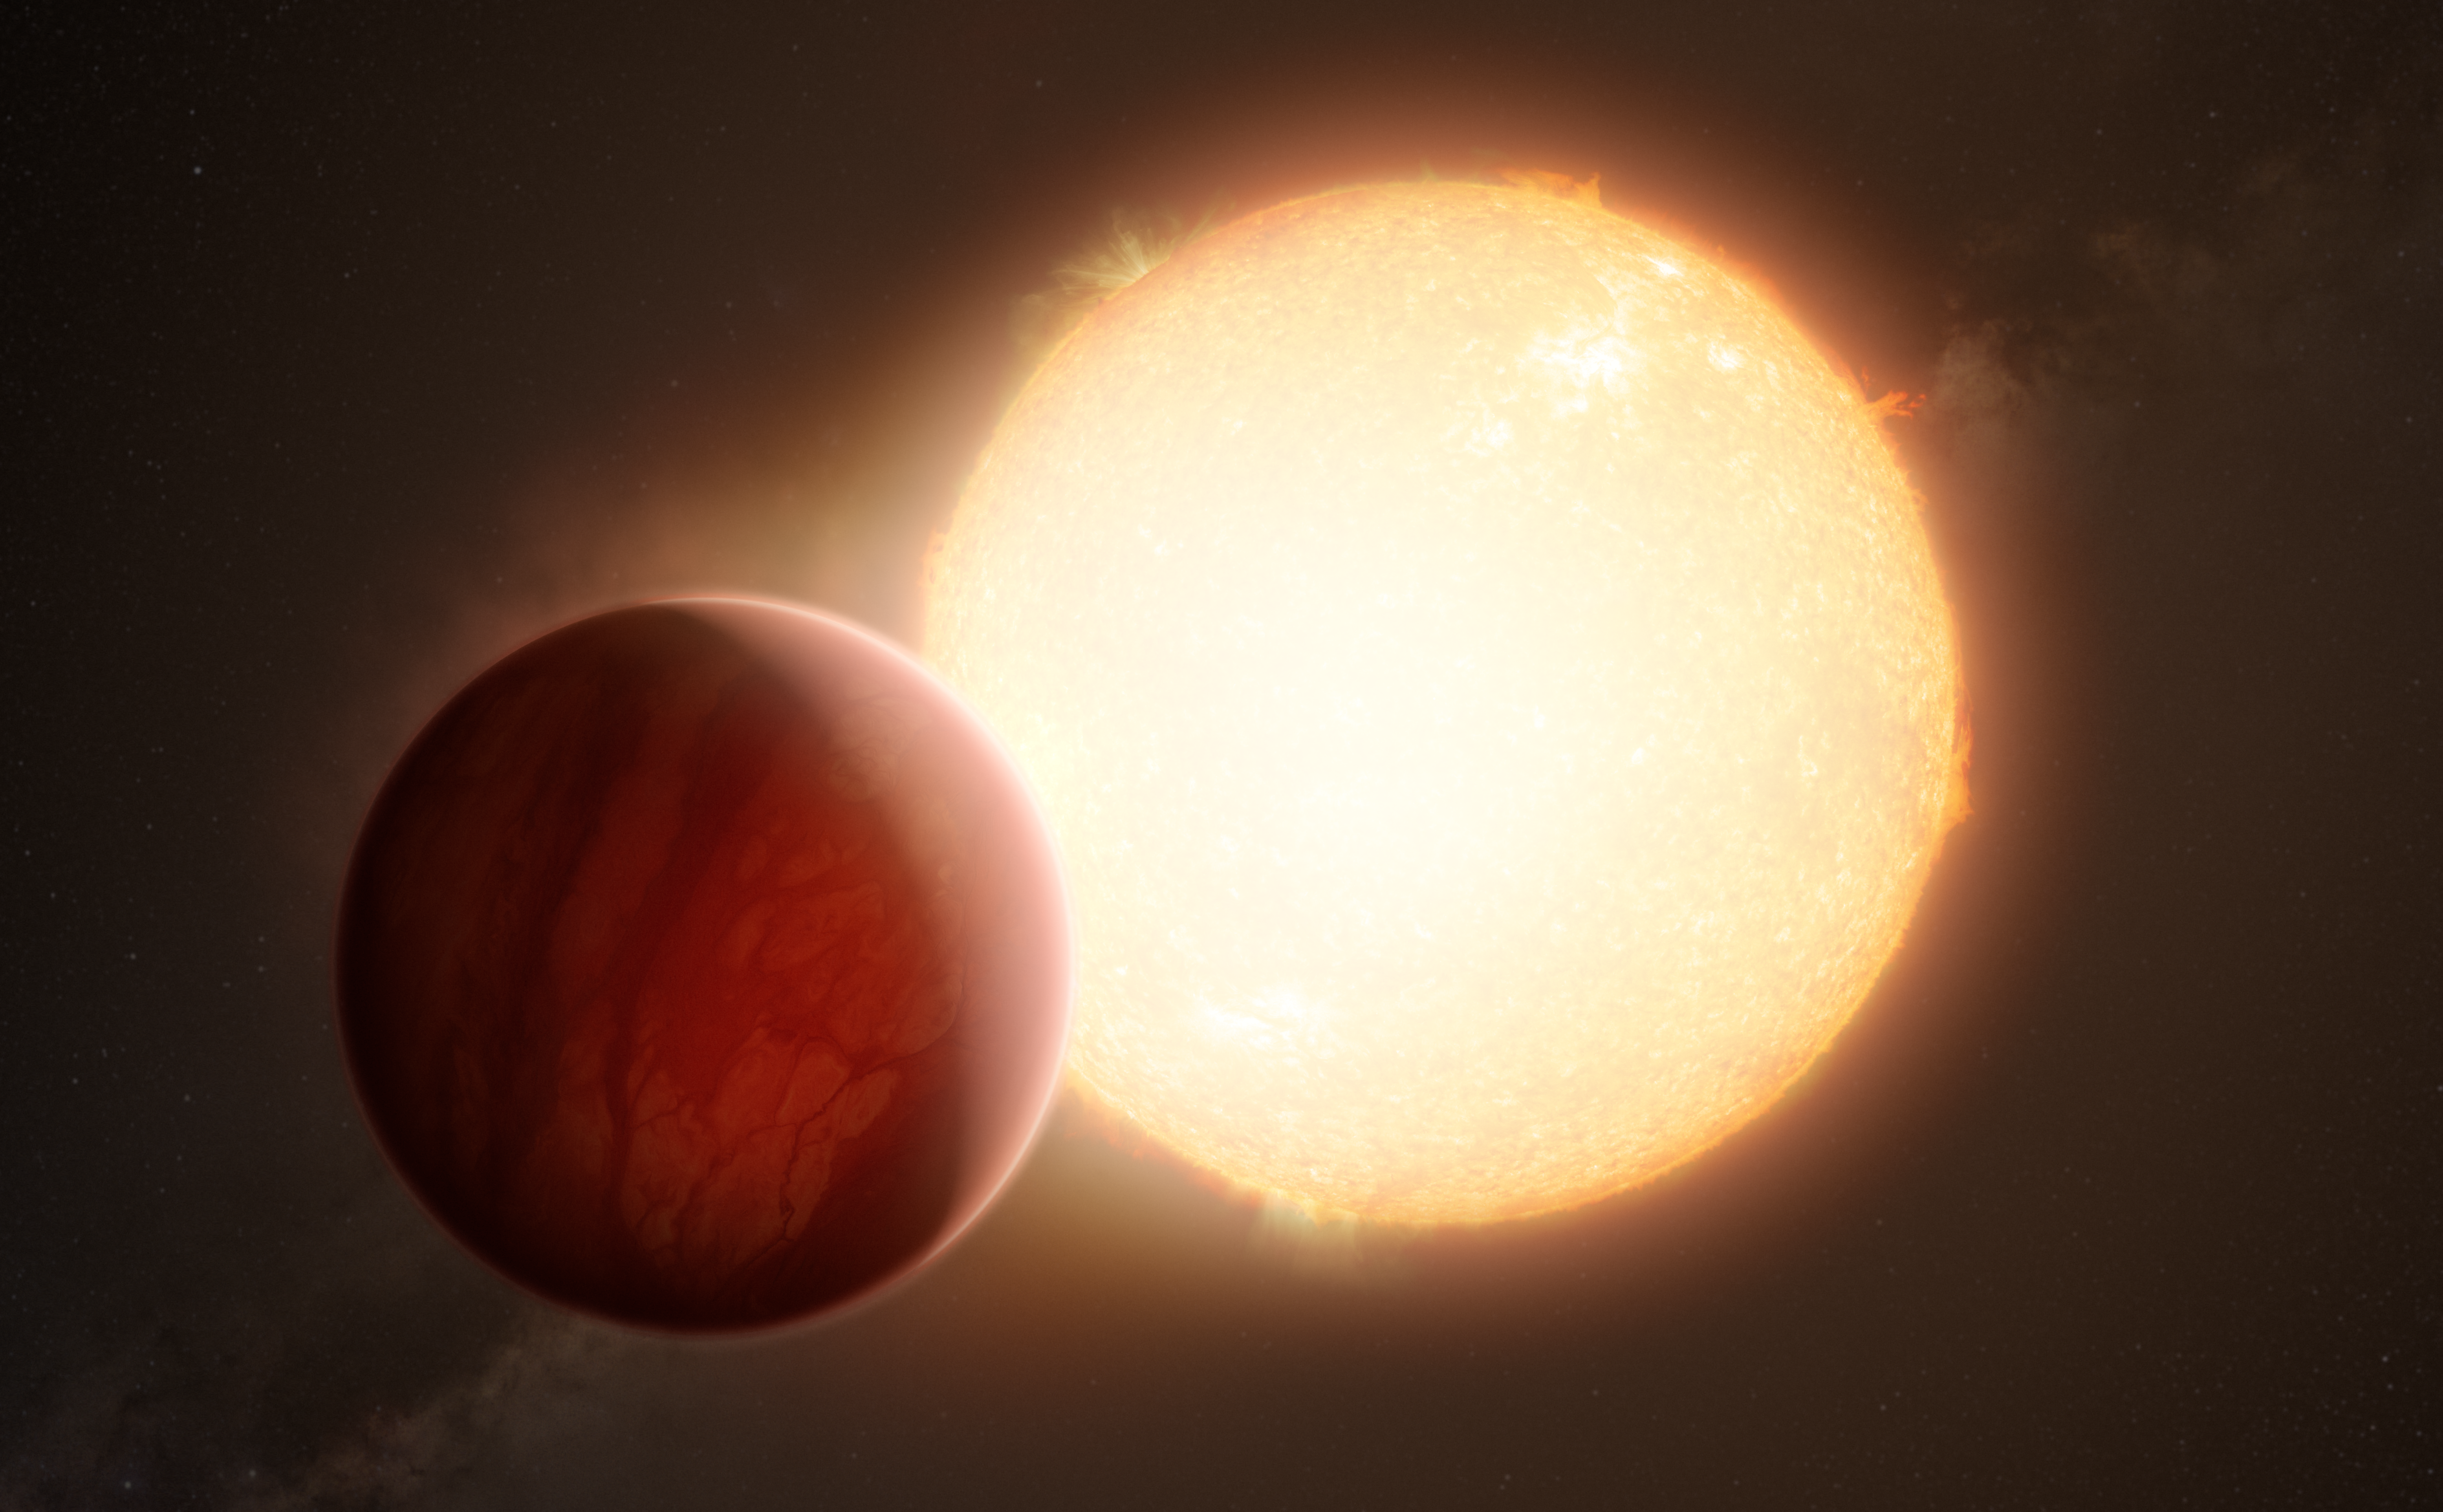

Artist’s impression of an ultra-hot Jupiter transiting its star

This artist’s impression shows an ultra-hot exoplanet, a planet beyond our Solar System, as it is about to transit in front of its host star. When the light from the star passes through the planet’s atmosphere, it is filtered by the chemical elements and molecules in the gaseous layer. With sensitive instruments, the signatures of those elements and molecules can be observed from Earth. Using the ESPRESSO instrument of ESO’s Very Large Telescope, astronomers have found the heaviest element yet in an exoplanet's atmosphere, barium, in the two ultra-hot Jupiters WASP-76 b and WASP-121 b.

Credit: ESO/M. Kornmesser